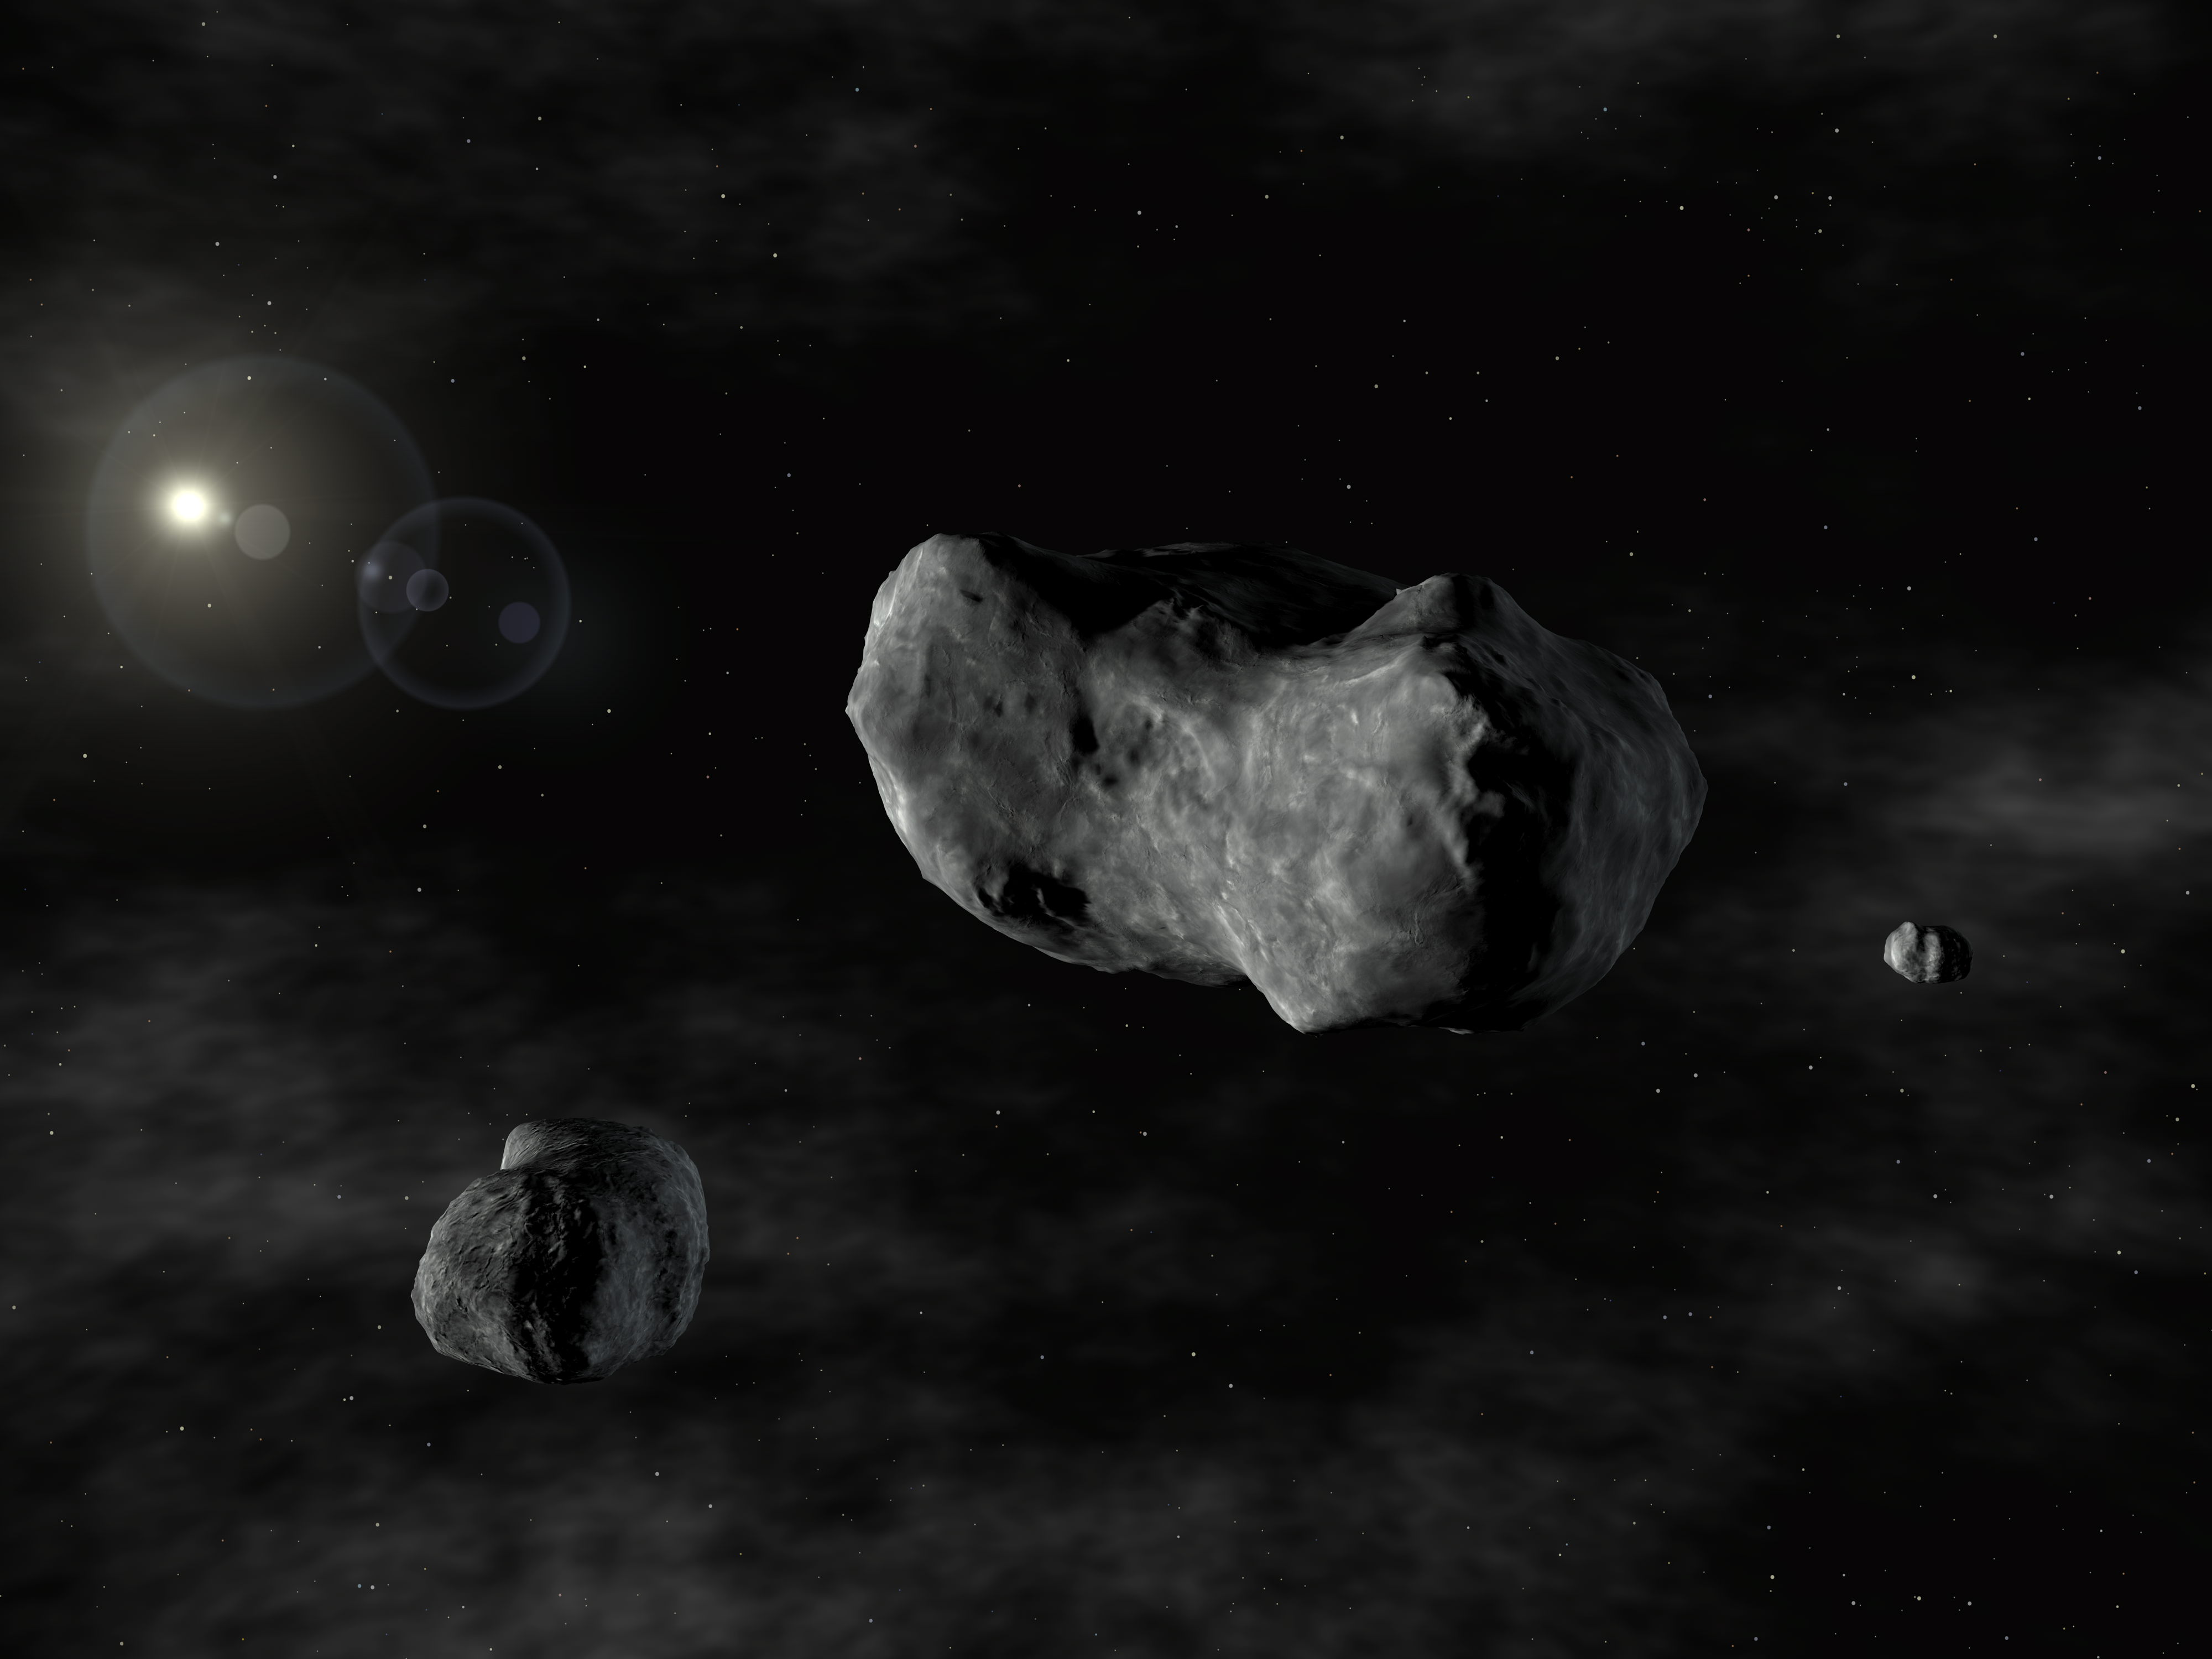

Artist's impression of the triple asteroid system, 87 Sylvia

Artist rendering of the triple system : Romulus, Sylvia, and Remus. This is the first triple asteroid system discovered - two small asteroids orbiting a larger one known since 1866 as 87 Sylvia. Because 87 Sylvia was named after Rhea Sylvia, the mythical mother of the founders of Rome, the twin moons are named after those founders : Romulus and Remus. Sylvia's moons are considerably smaller, orbiting in nearly circular orbits and in the same plane and direction. The closest and newly discovered moonlet, orbiting about 710 km from Sylvia, is Remus, a body only 7 km across and circling Sylvia every 33 hours. The second, Romulus, orbits at about 1,360 km in 87.6 hours and measures about 18 km across. The asteroid 87 Sylvia is one of the largest known from the asteroid main belt, and is located about 3.5 times further away from the Sun than the Earth, between the orbits of Mars and Jupiter. The wealth of details provided by the NACO images show that 87 Sylvia is shaped like a lumpy potato, measuring 380 x 260 x 230 km. It is spinning at a rapid rate, once every 5 hours and 11 minutes.

Credit: ESO